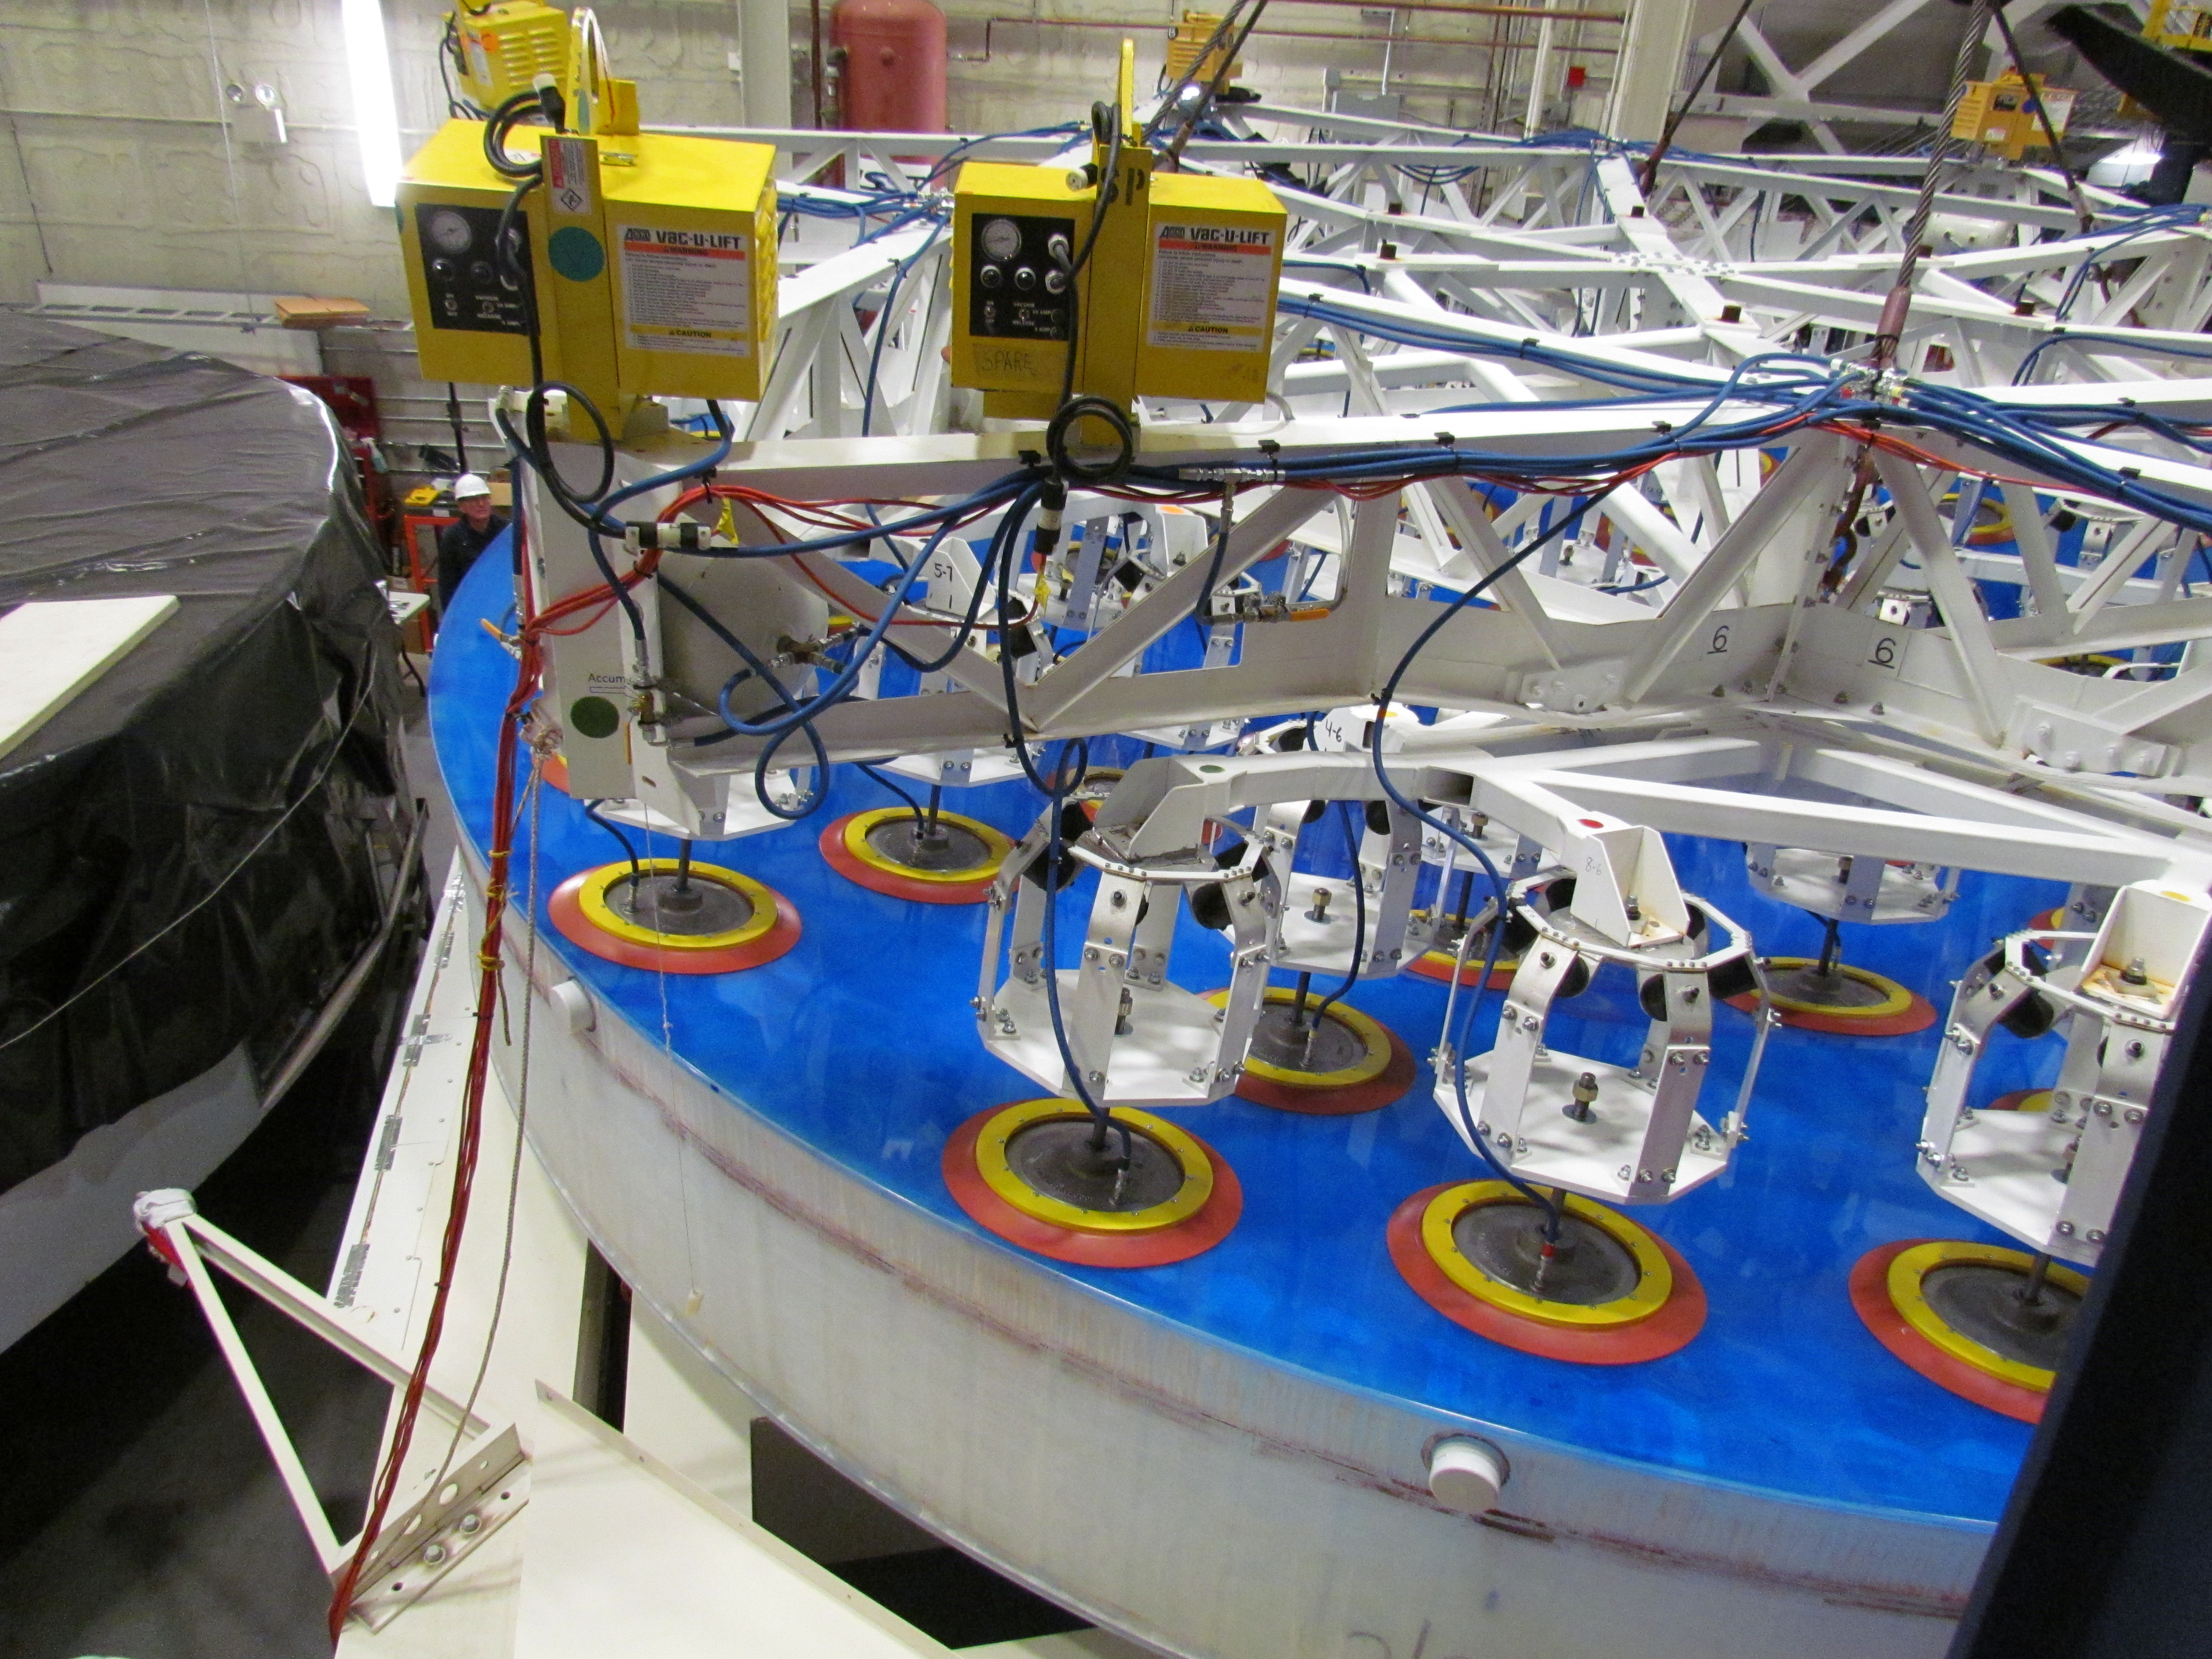

M1M3 Lifted from Polishing Cell to Box

The Primary/Tertiary Mirror is lifted from the polishing cell to its box. The lifter is supported by the crane above the Mirror with 54 vacuum pads on the Mirror. The pumps connecting the pads (the yellow boxes on the lifter) create a vacuum under each pad and secure the Mirror to the lifter. The bottom covers of the box are then removed so technicians can attach the Mirror's hard points, the gold-tone fixtures under the Mirror, to the blue supporting fixtures of the box.

Credit: Rubin Observatory/NSF/AURA